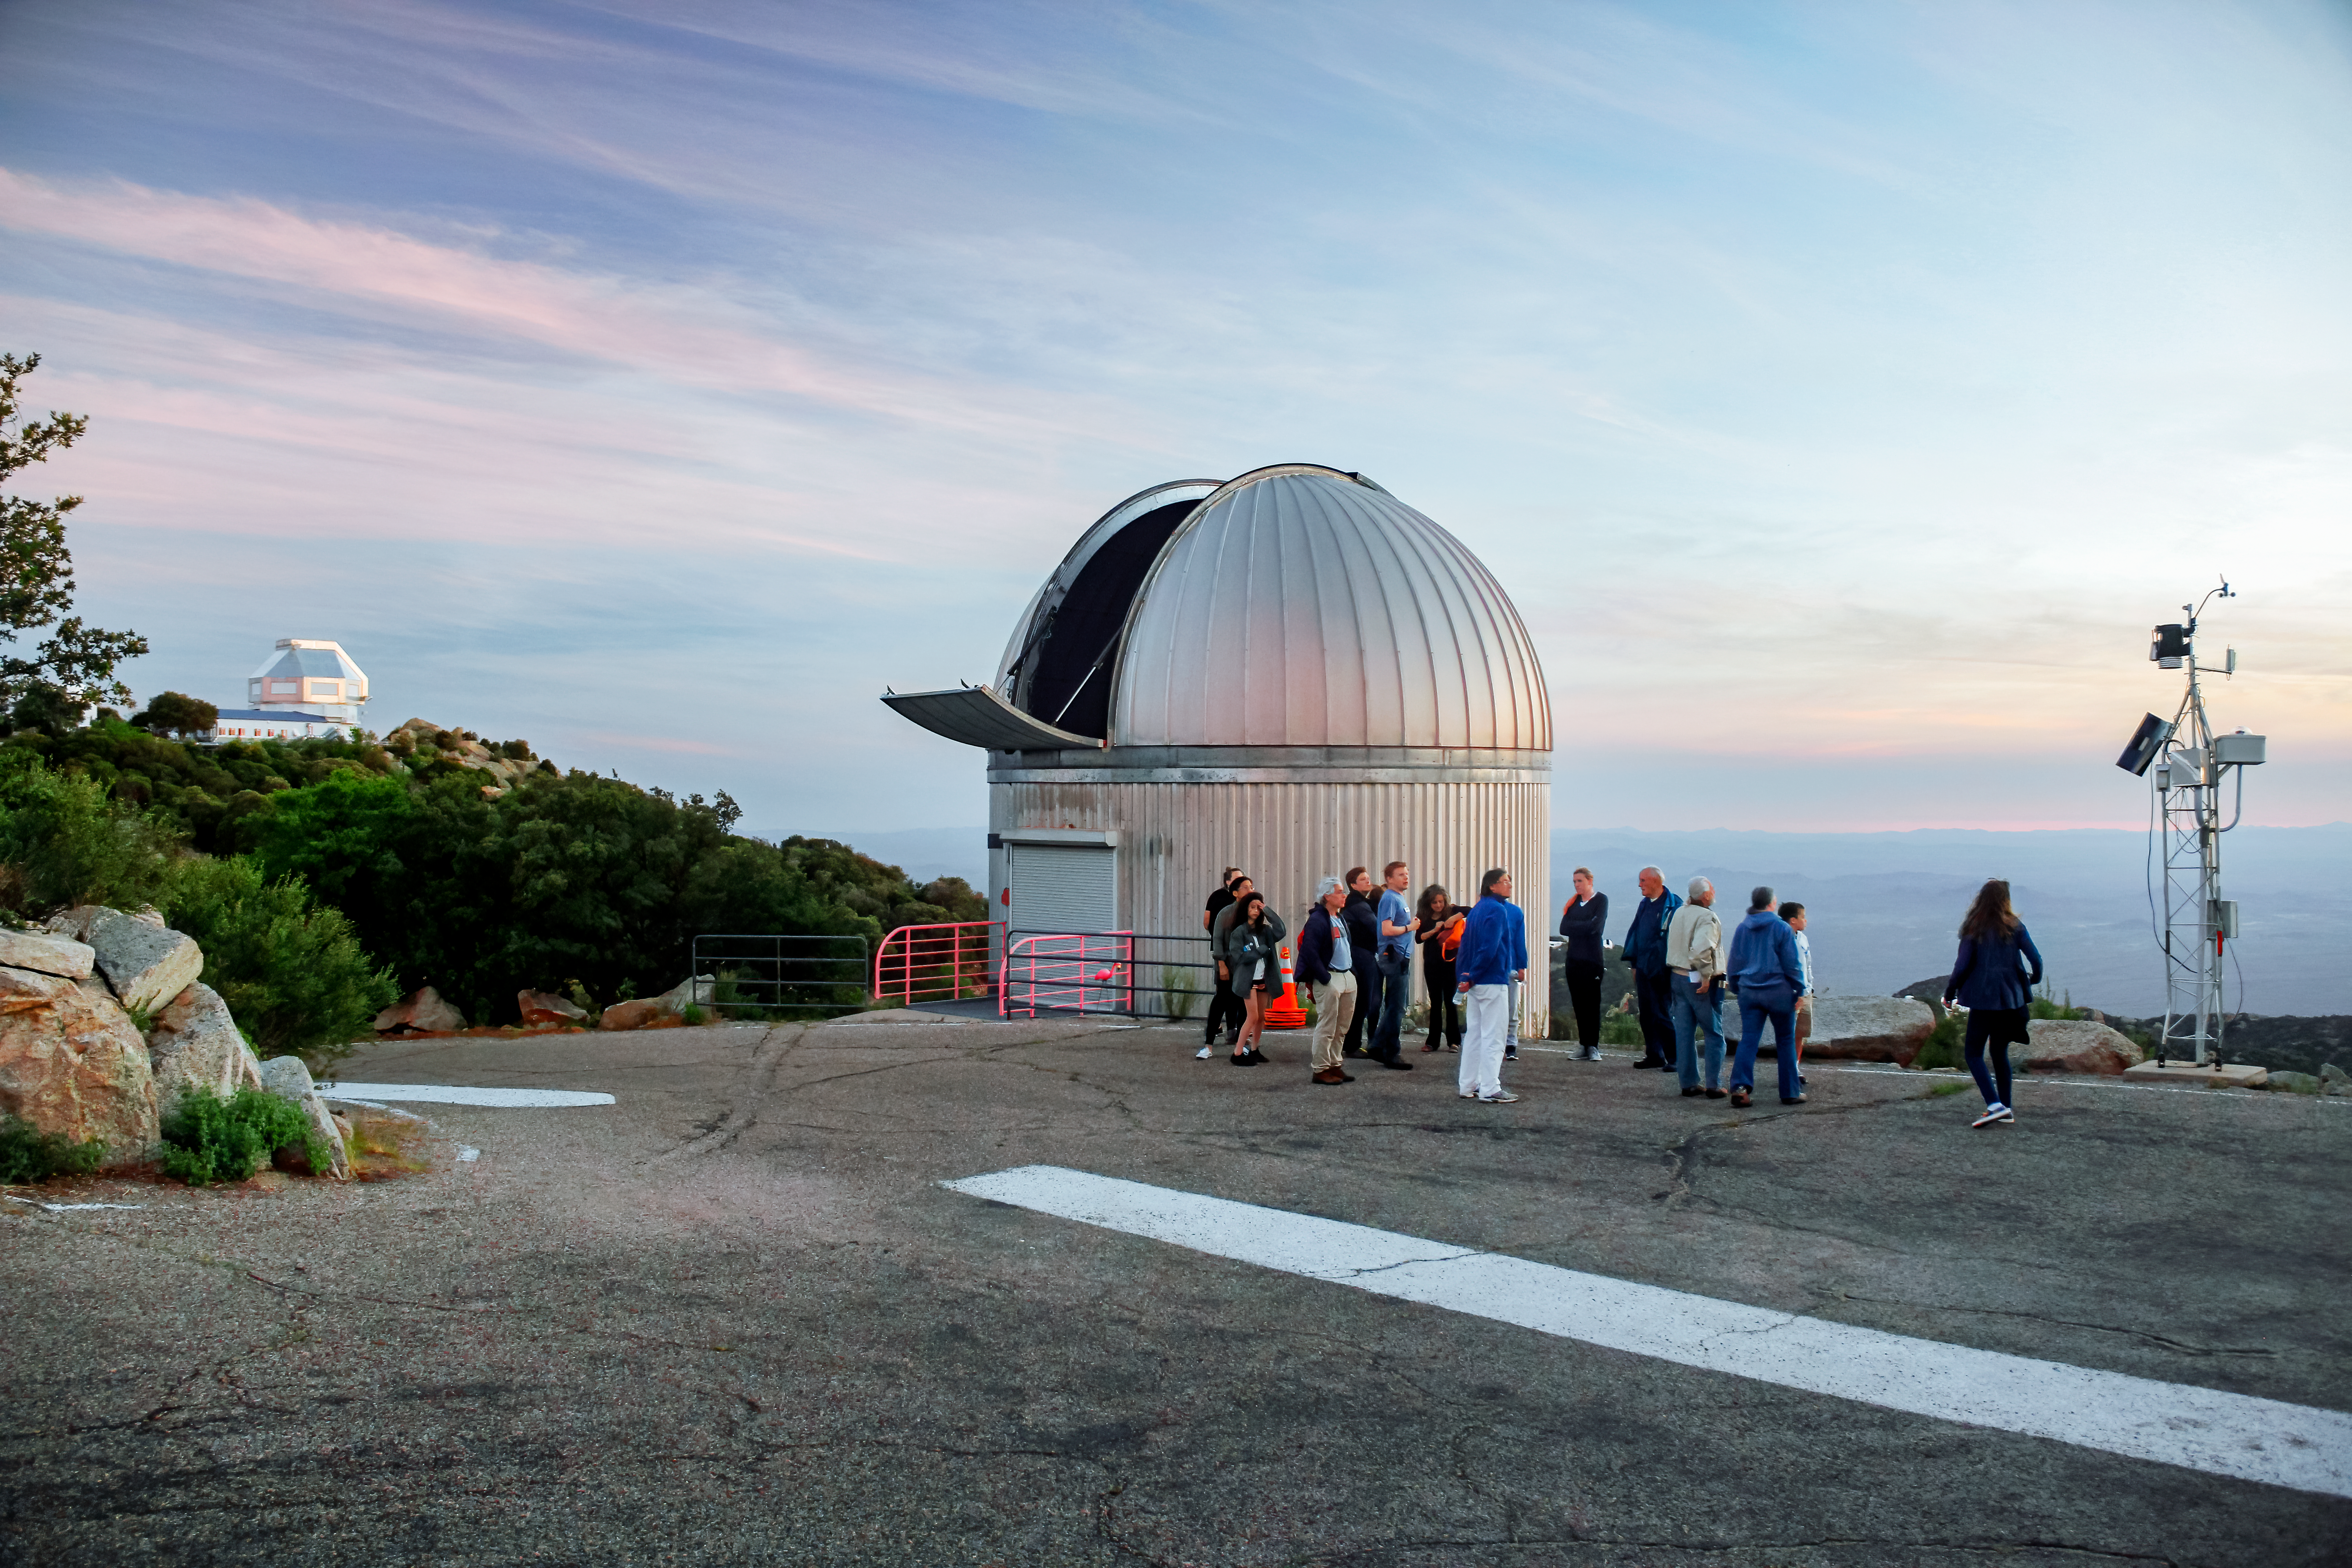

SARA Kitt Peak Telescope on Kitt Peak

The SARA Kitt Peak Telescope on Kitt Peak National Observatory, AZ. Visitors as part of the Nightly Observing Program gather near the SARA Kitt Peak Telescope to watch the sun set.

Credit: NOIRLab